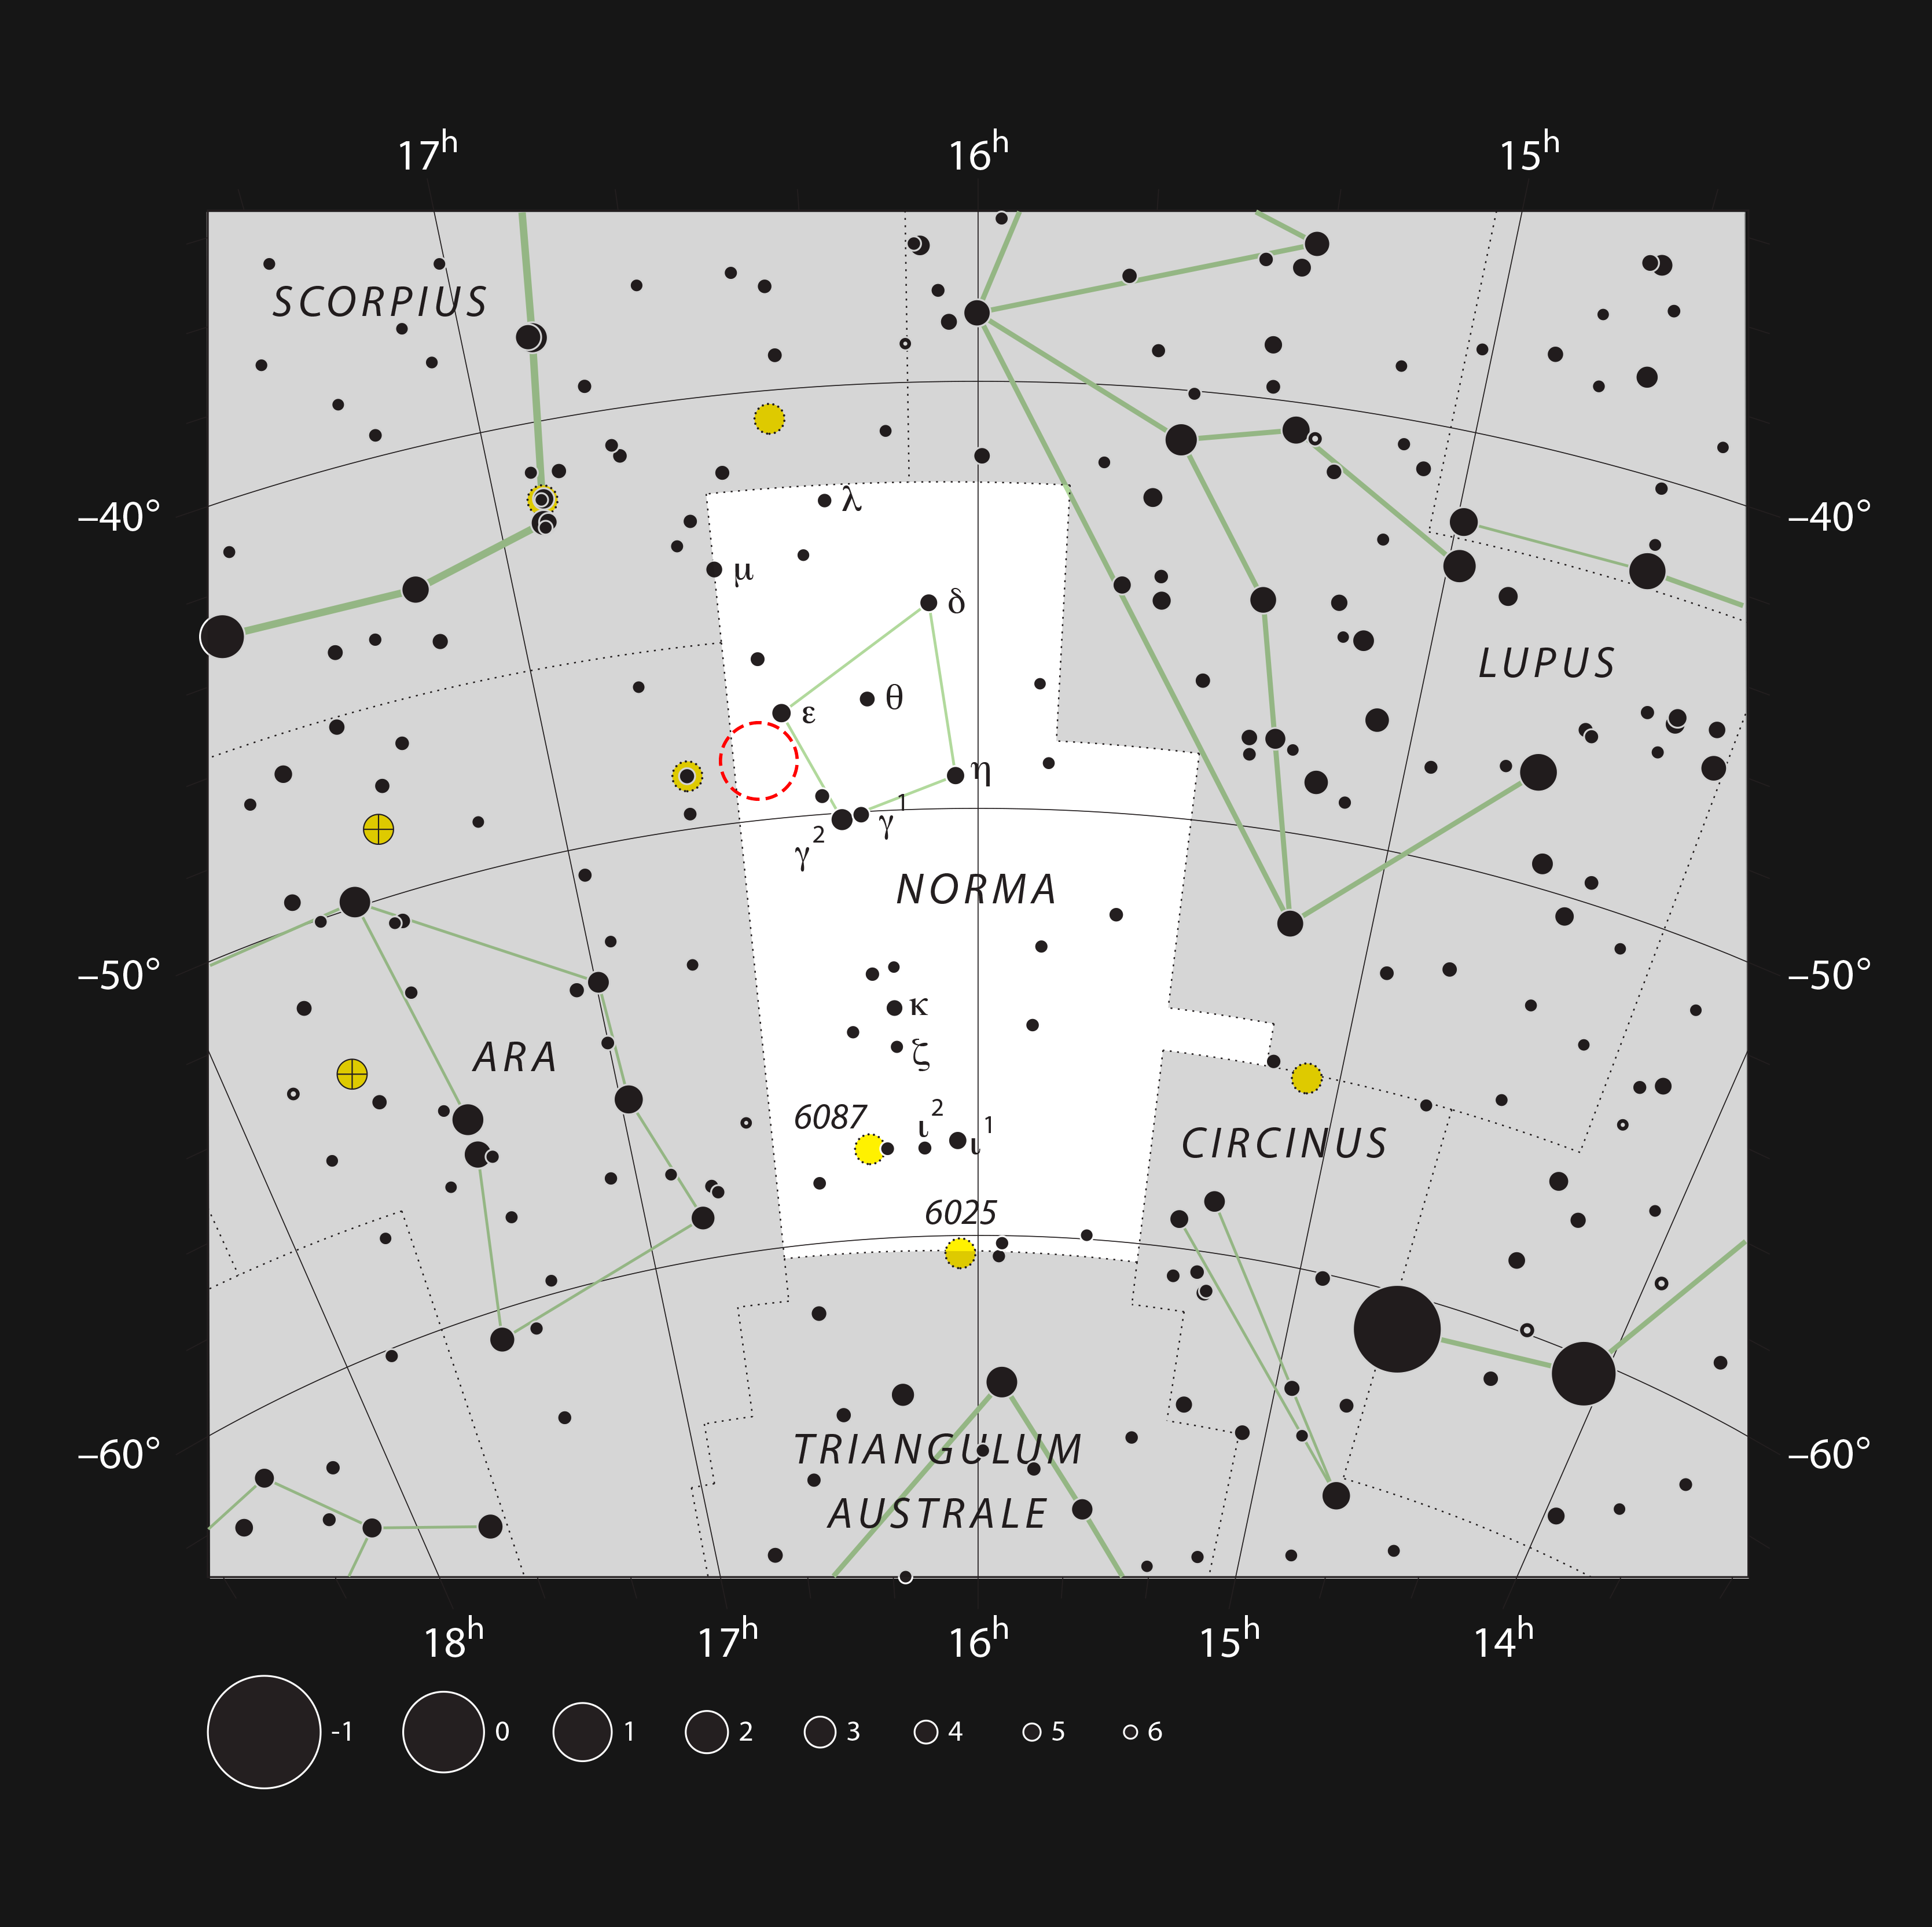

The location of a monster embryonic star in the constellation of Norma

This chart shows the southern constellation of Norma (The Carpenter's Square). Most of the stars that can be seen in a dark sky with the unaided eye are marked. The location of the dark star-forming cloud SDC 335.579-0.292 is indicated with a red circle. Although the dark cloud cannot be seen visually there are many other brighter objects in this part of the sky, including the star cluster NGC 6134.

Credit: ESO, IAU and Sky & Telescope